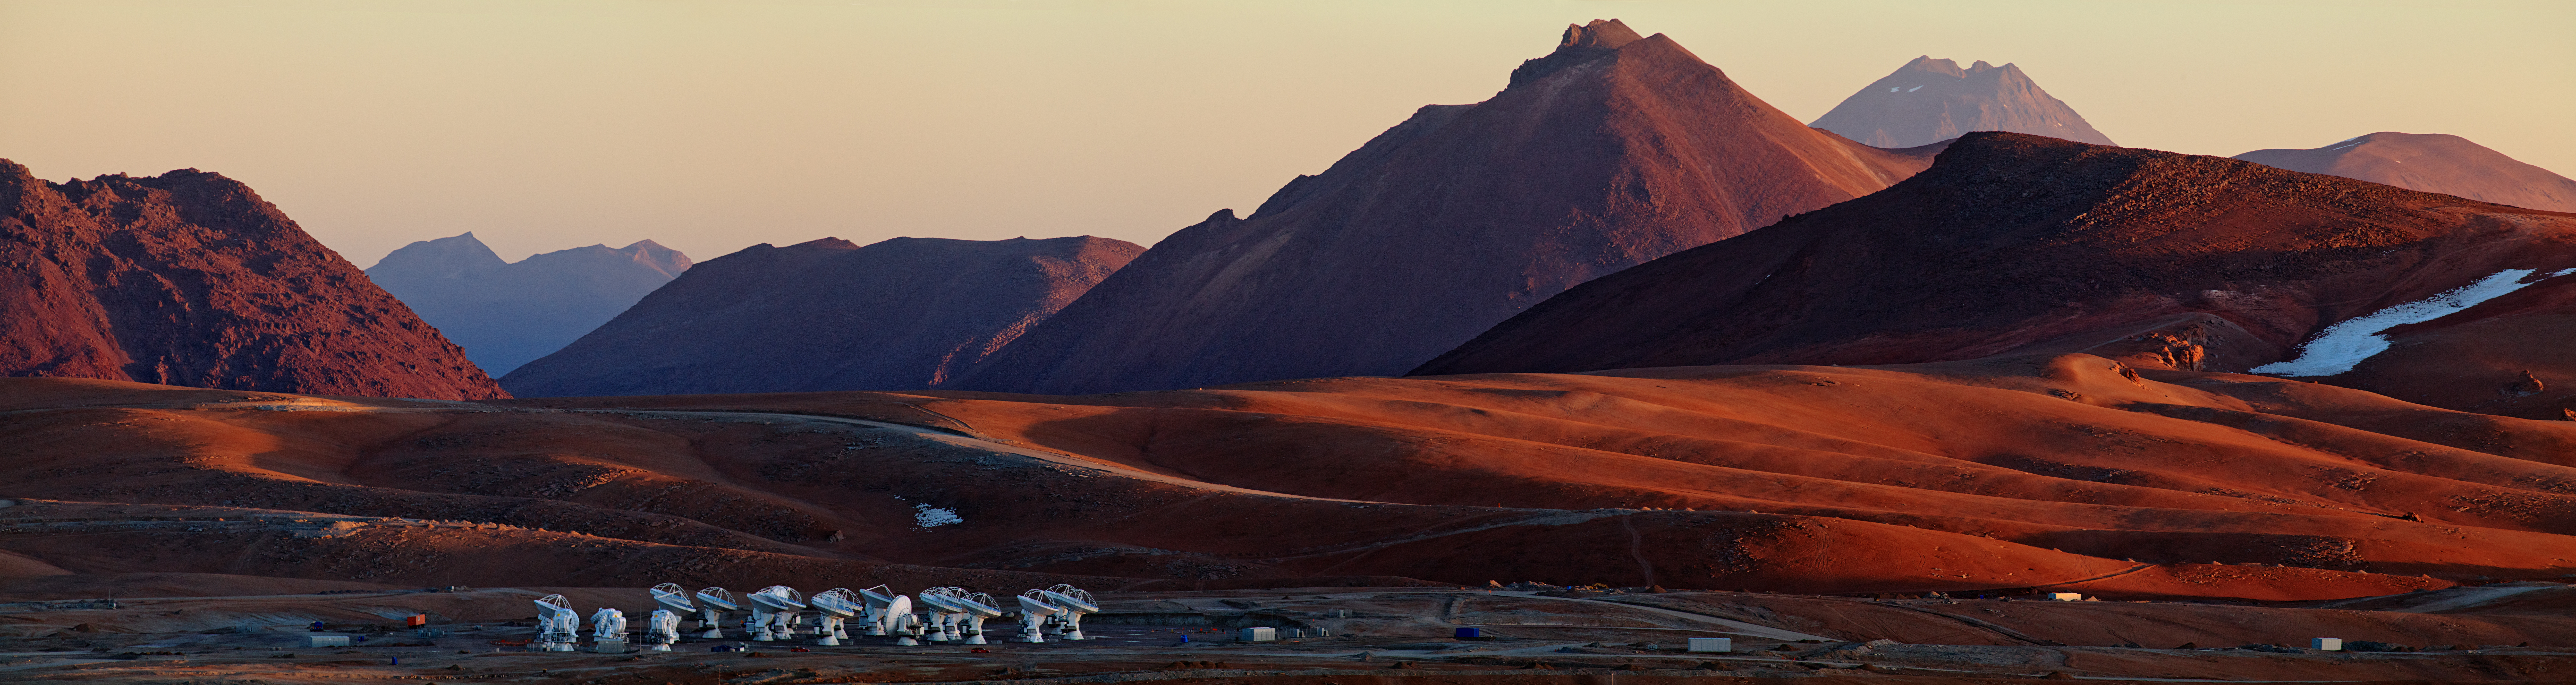

ALMA’s solitude

This panoramic view of the Chajnantor Plateau shows the site of ALMA, taken from near the peak of Cerro Chico. Babak Tafreshi, an ESO Photo Ambassador, has succeeded in capturing the feeling of solitude experienced at the ALMA site, 5000 meters above sea level in the Chilean Andes.

Credit: B. Tafreshi (ESO)